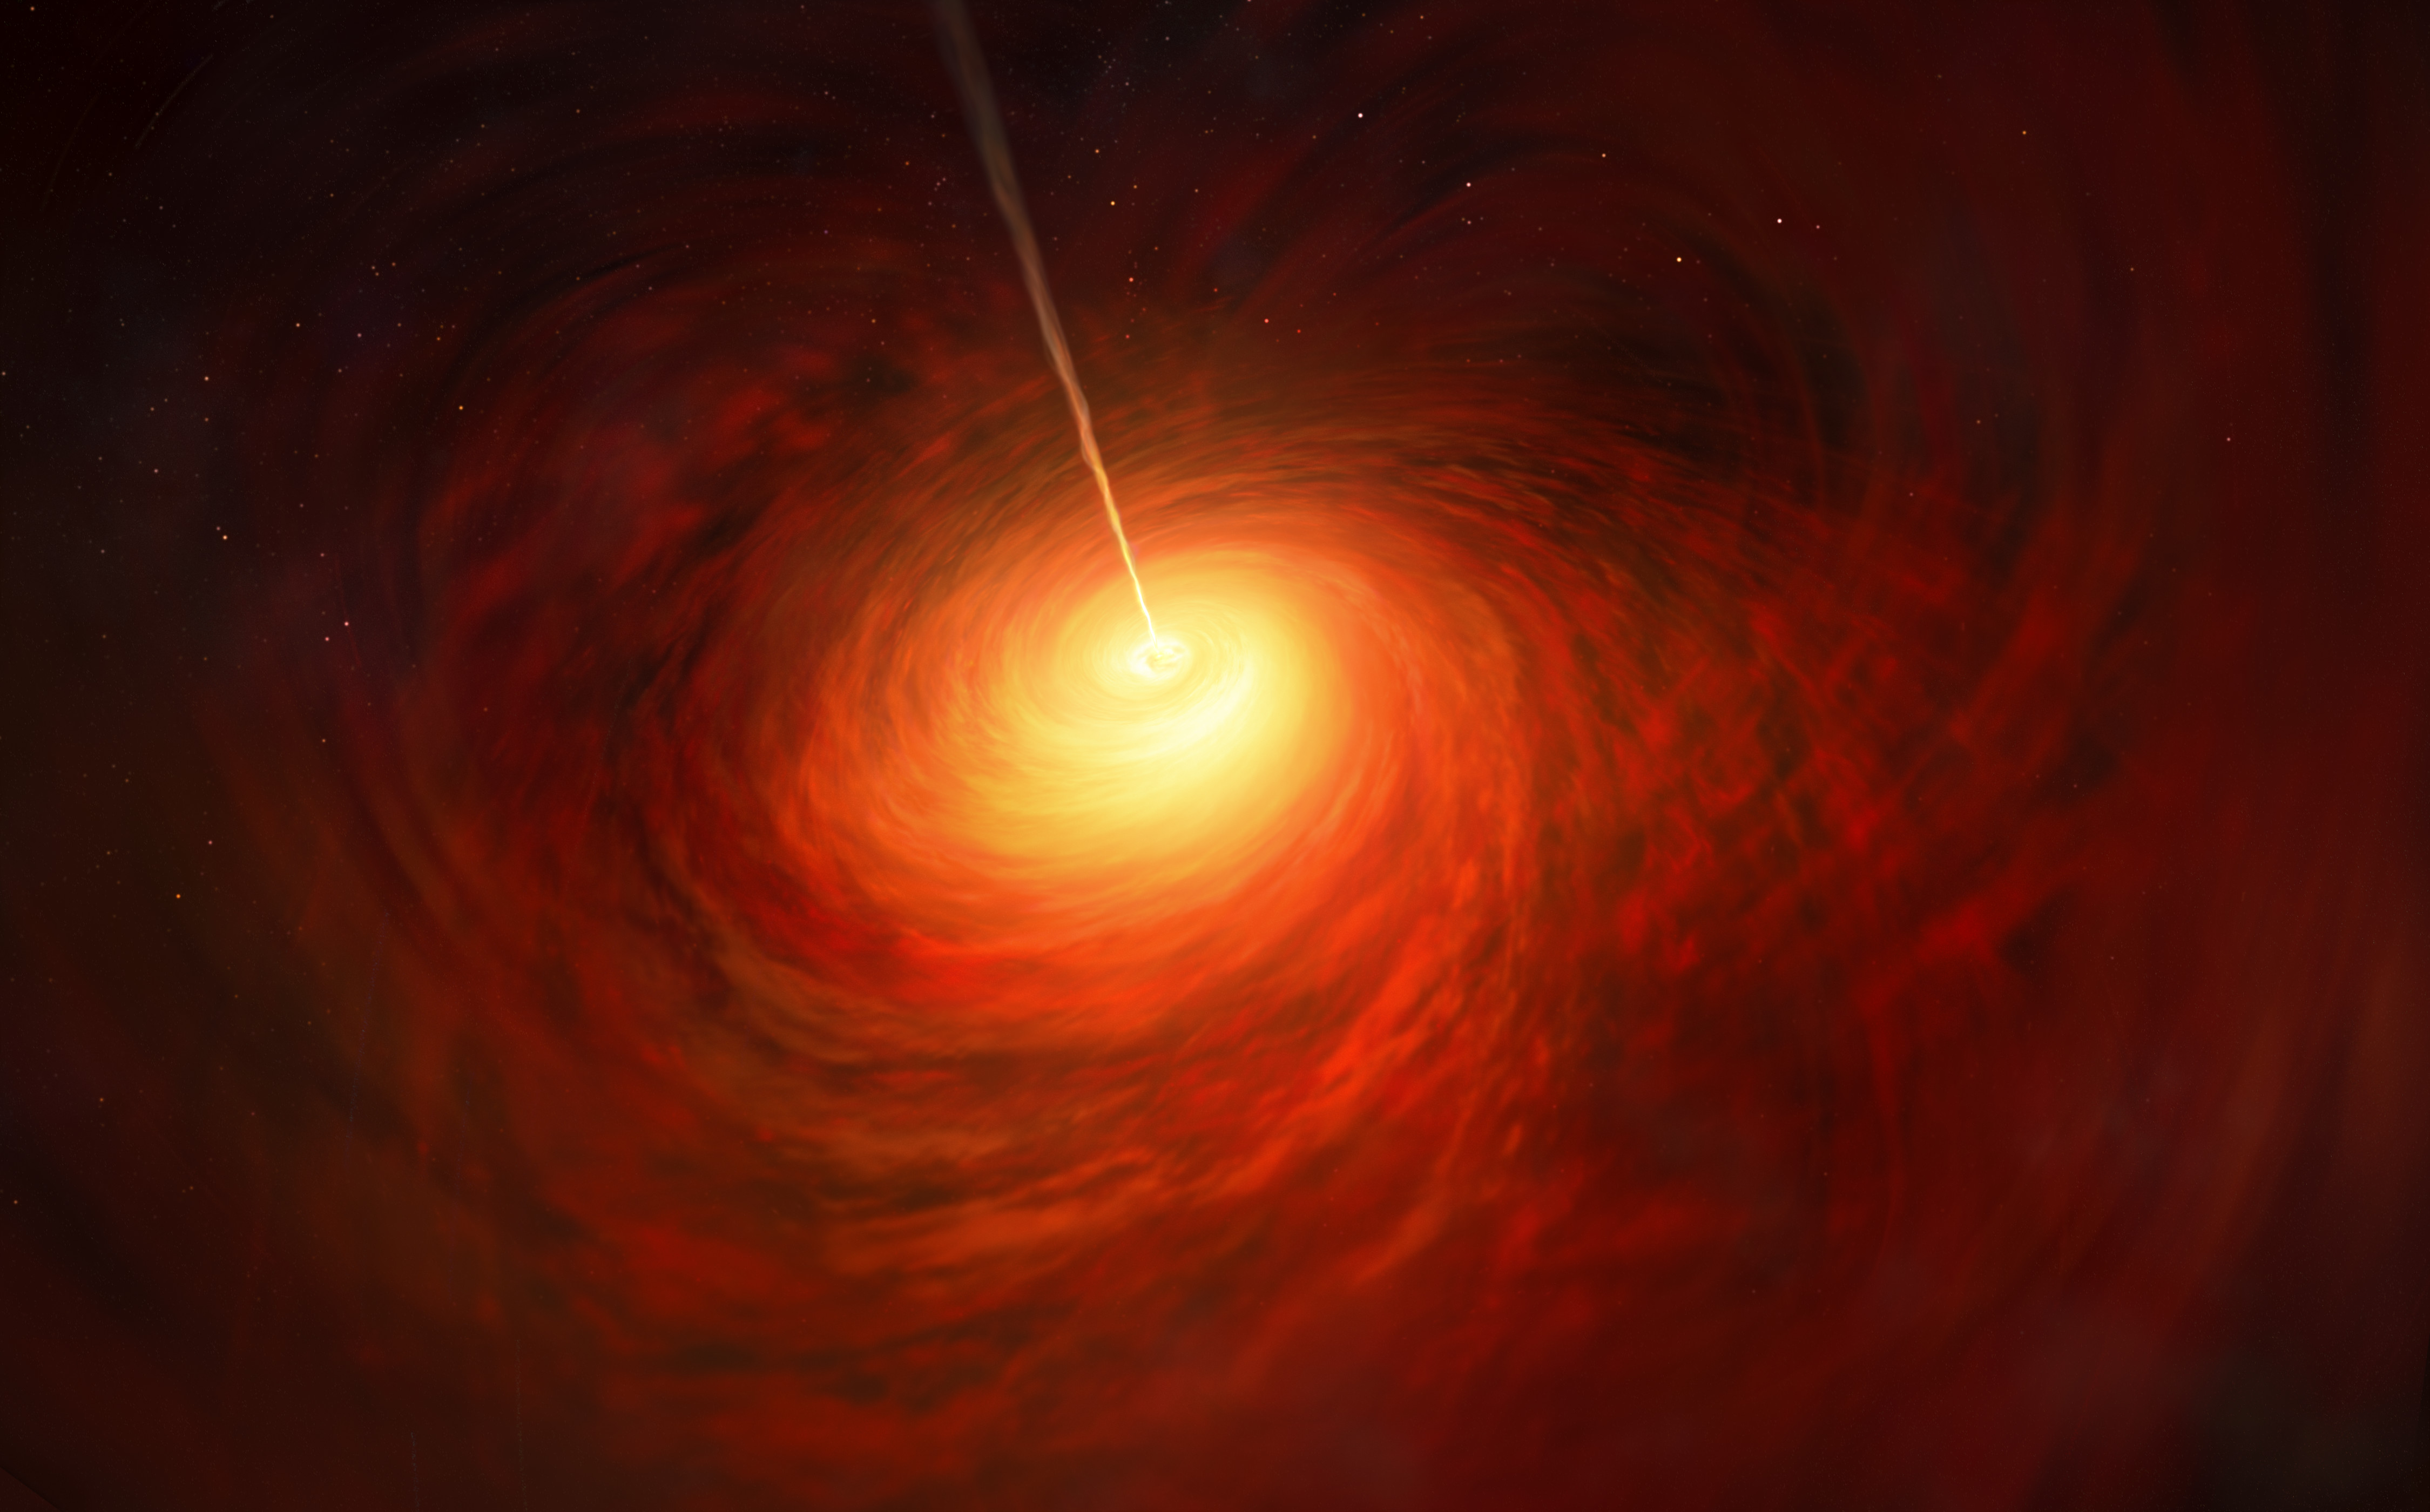

Artist’s impression of the Black Hole at the heart of M87

This artist’s impression depicts the black hole at the heart of the enormous elliptical galaxy Messier 87 (M87). This black hole was chosen as the object of paradigm-shifting observations by the Event Horizon Telescope. The superheated material surrounding the black hole is shown, as is the relativistic jet launched by M87’s black hole.

Credit: ESO/M. Kornmesser